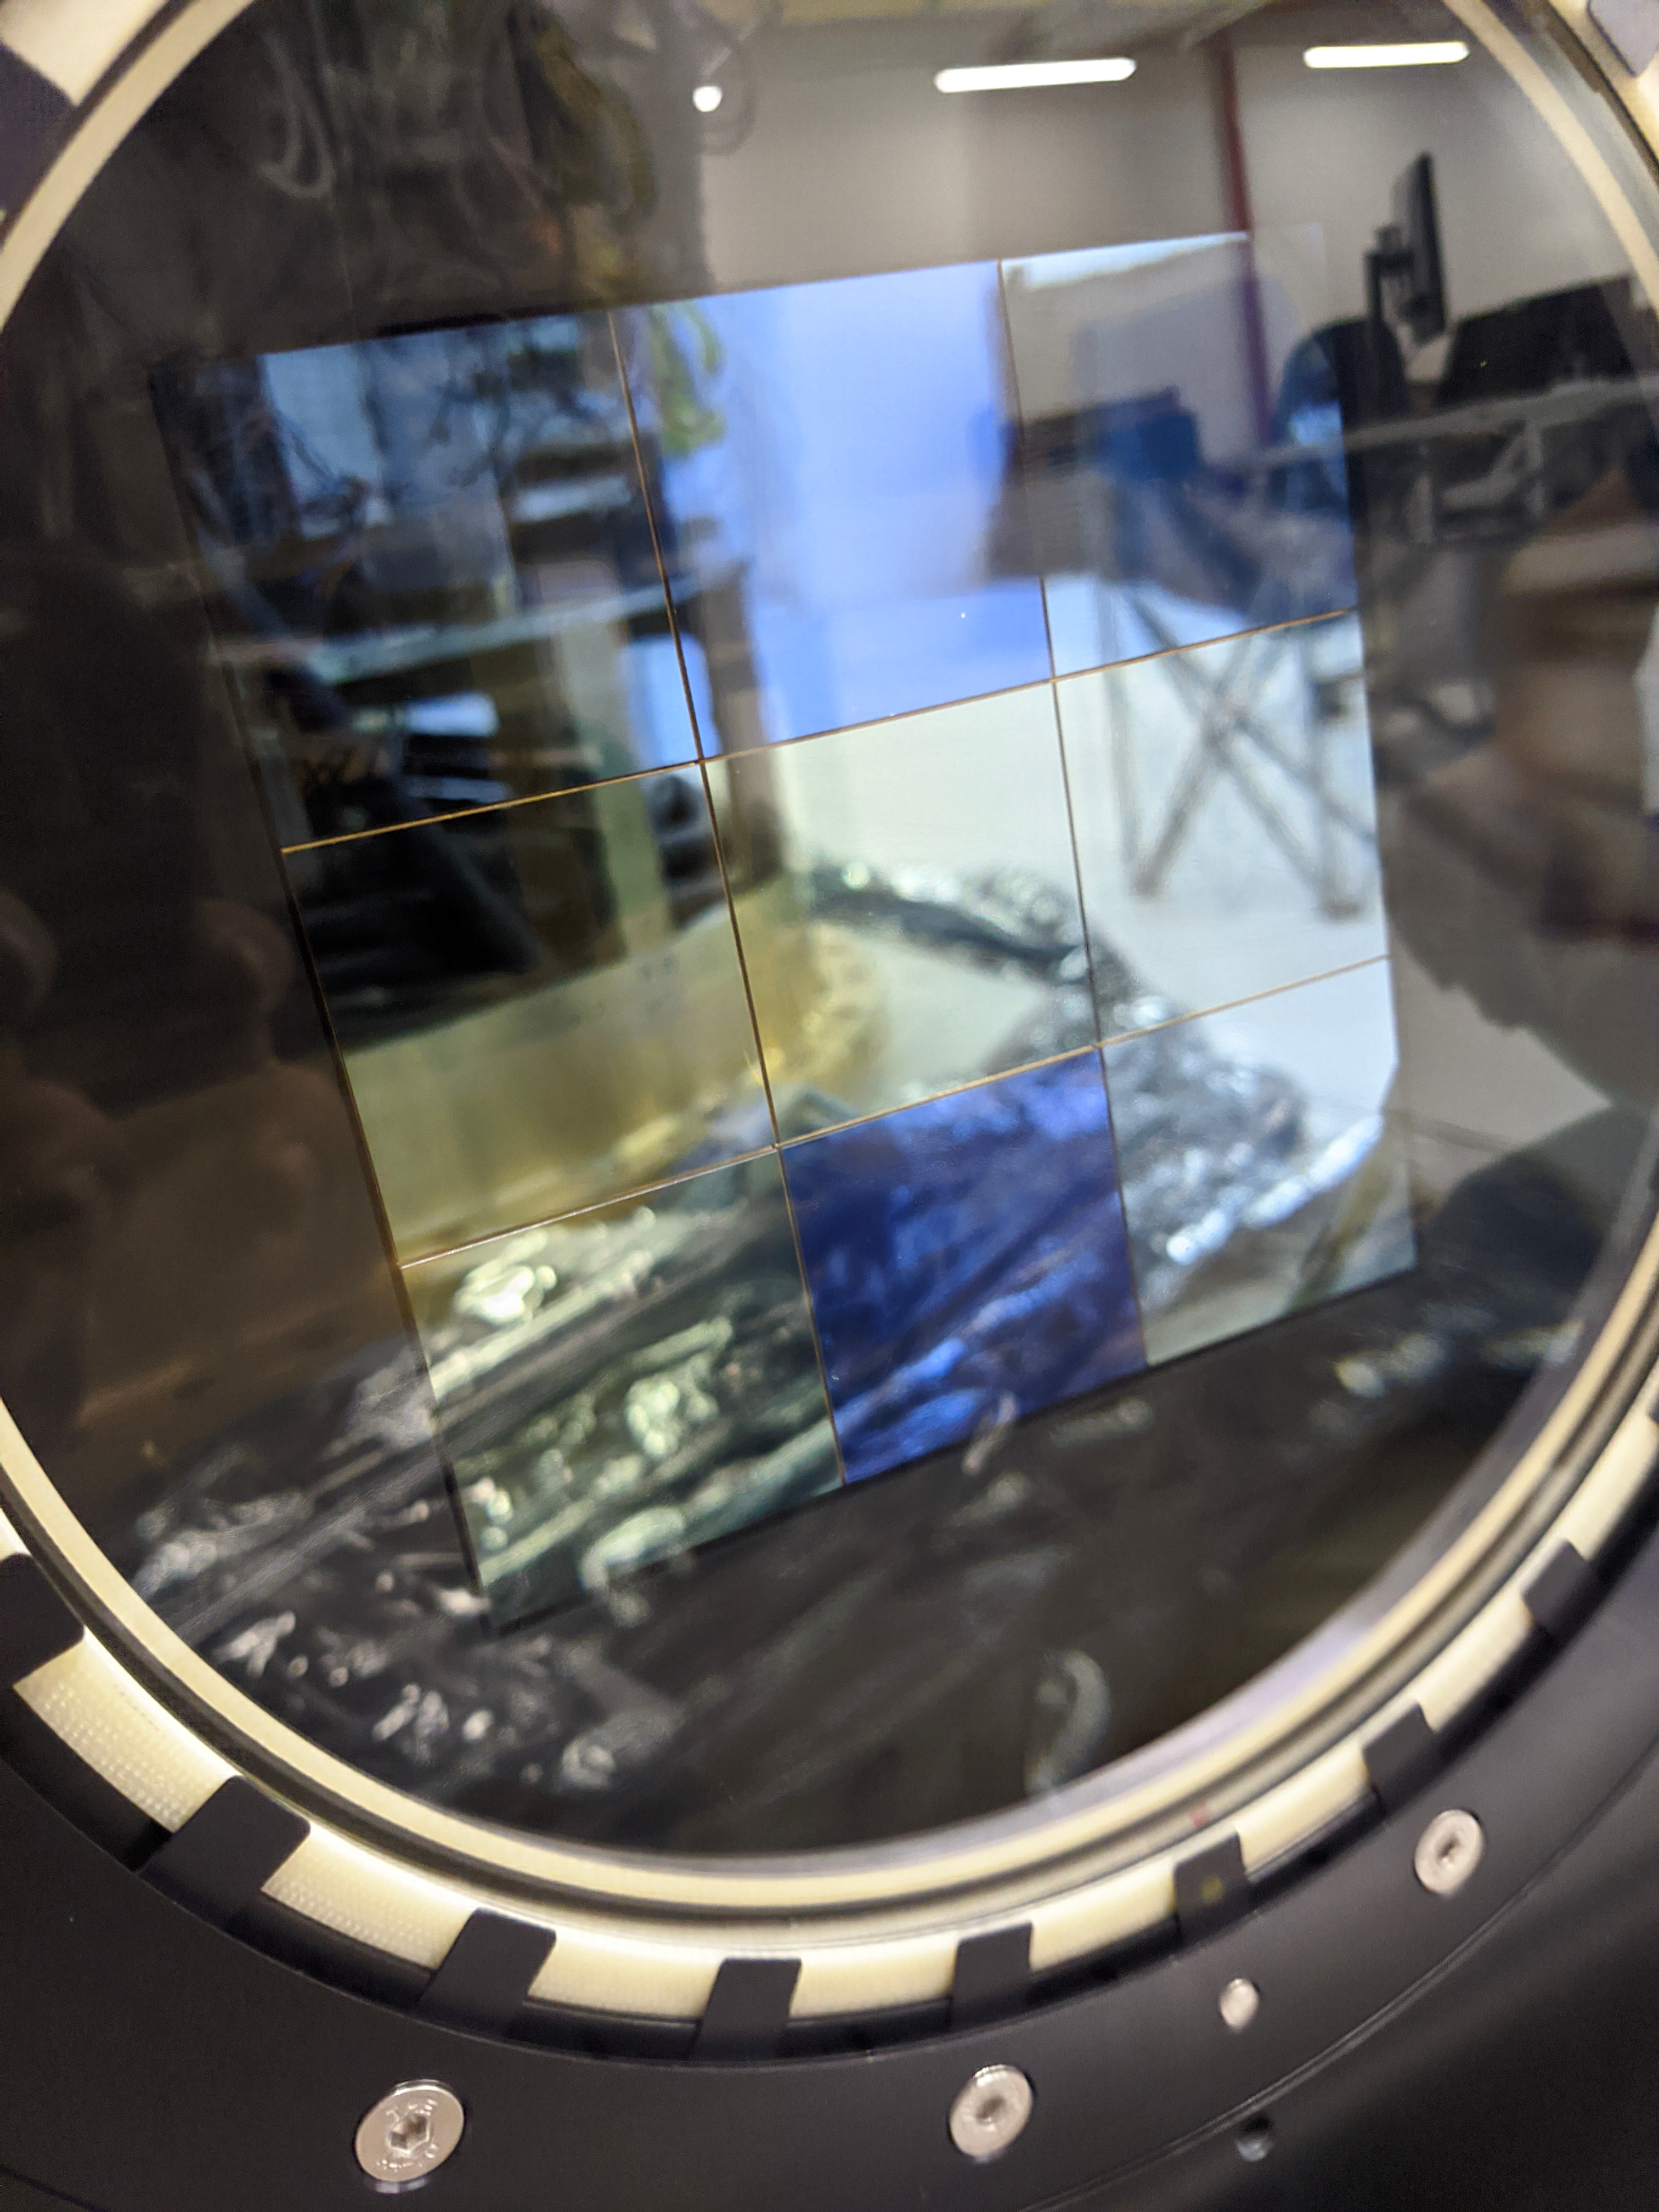

ComCam Arrives in La Serena

The Rubin Observatory Commissioning Camera, which left Tucson on March 16th, has safely arrived in La Serena, Chile. It was unpacked in the La Serena Data Center, and inspections showed that the physical components are in good shape. Next, ComCam will be set up in a safe configuration and the team will determine which testing activities can be done in the Data Center computer room while the summit is closed. The ComCam integration structure is still en route to Chile by ship, and is scheduled to arrive in late April.

Credit: Rubin Observatory/NSF/AURA